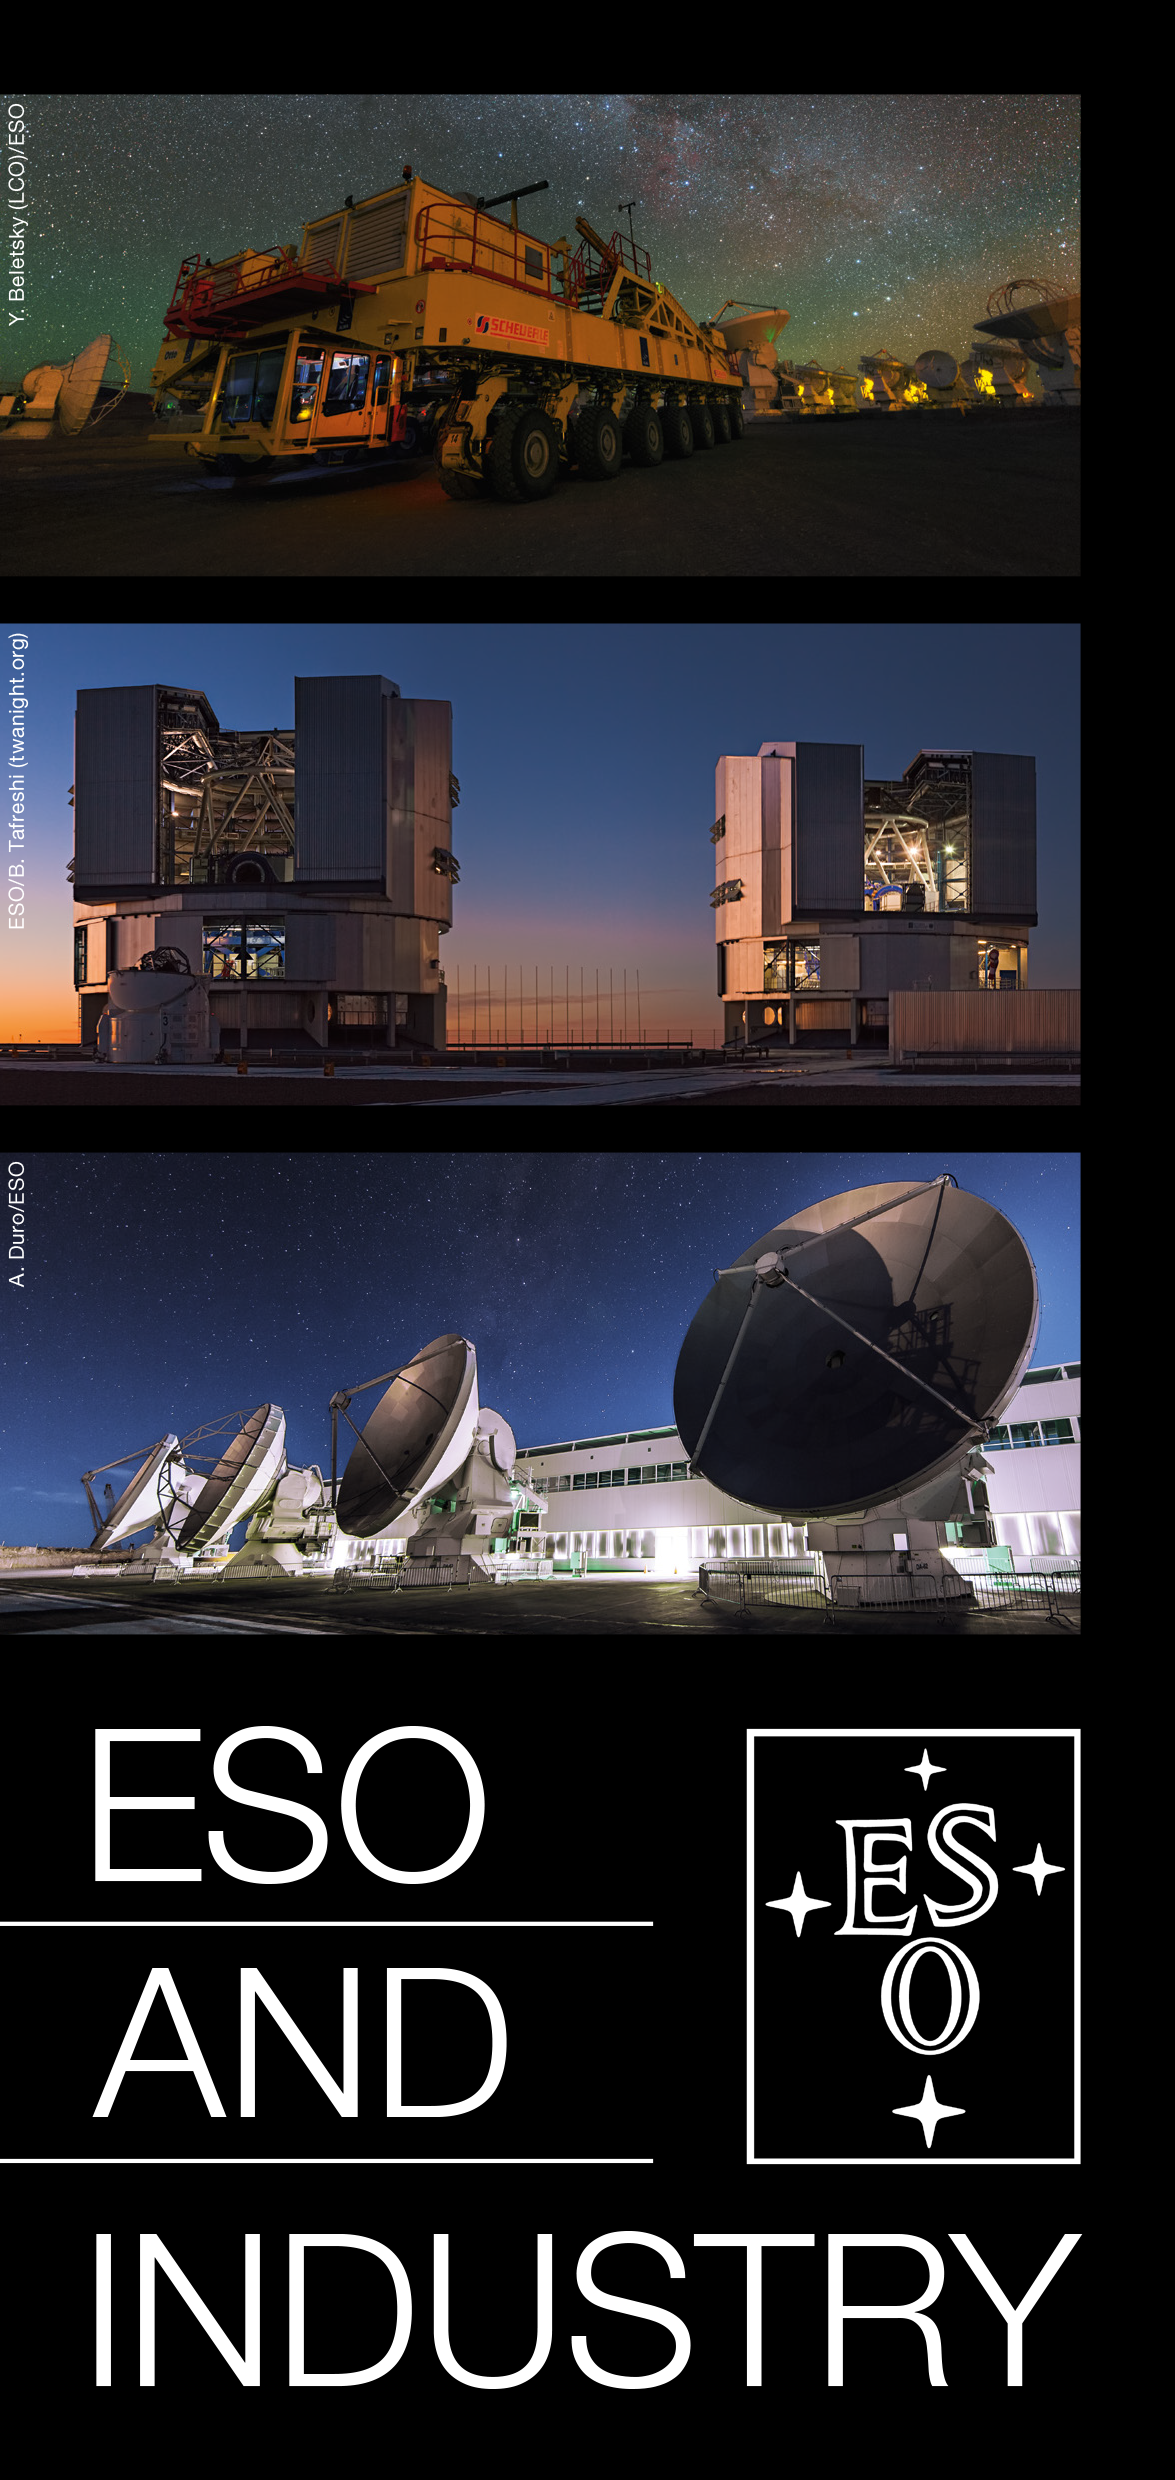

ESO and Industry flyer

ESO and Industry flyer (see PDF).

Credit: ESO